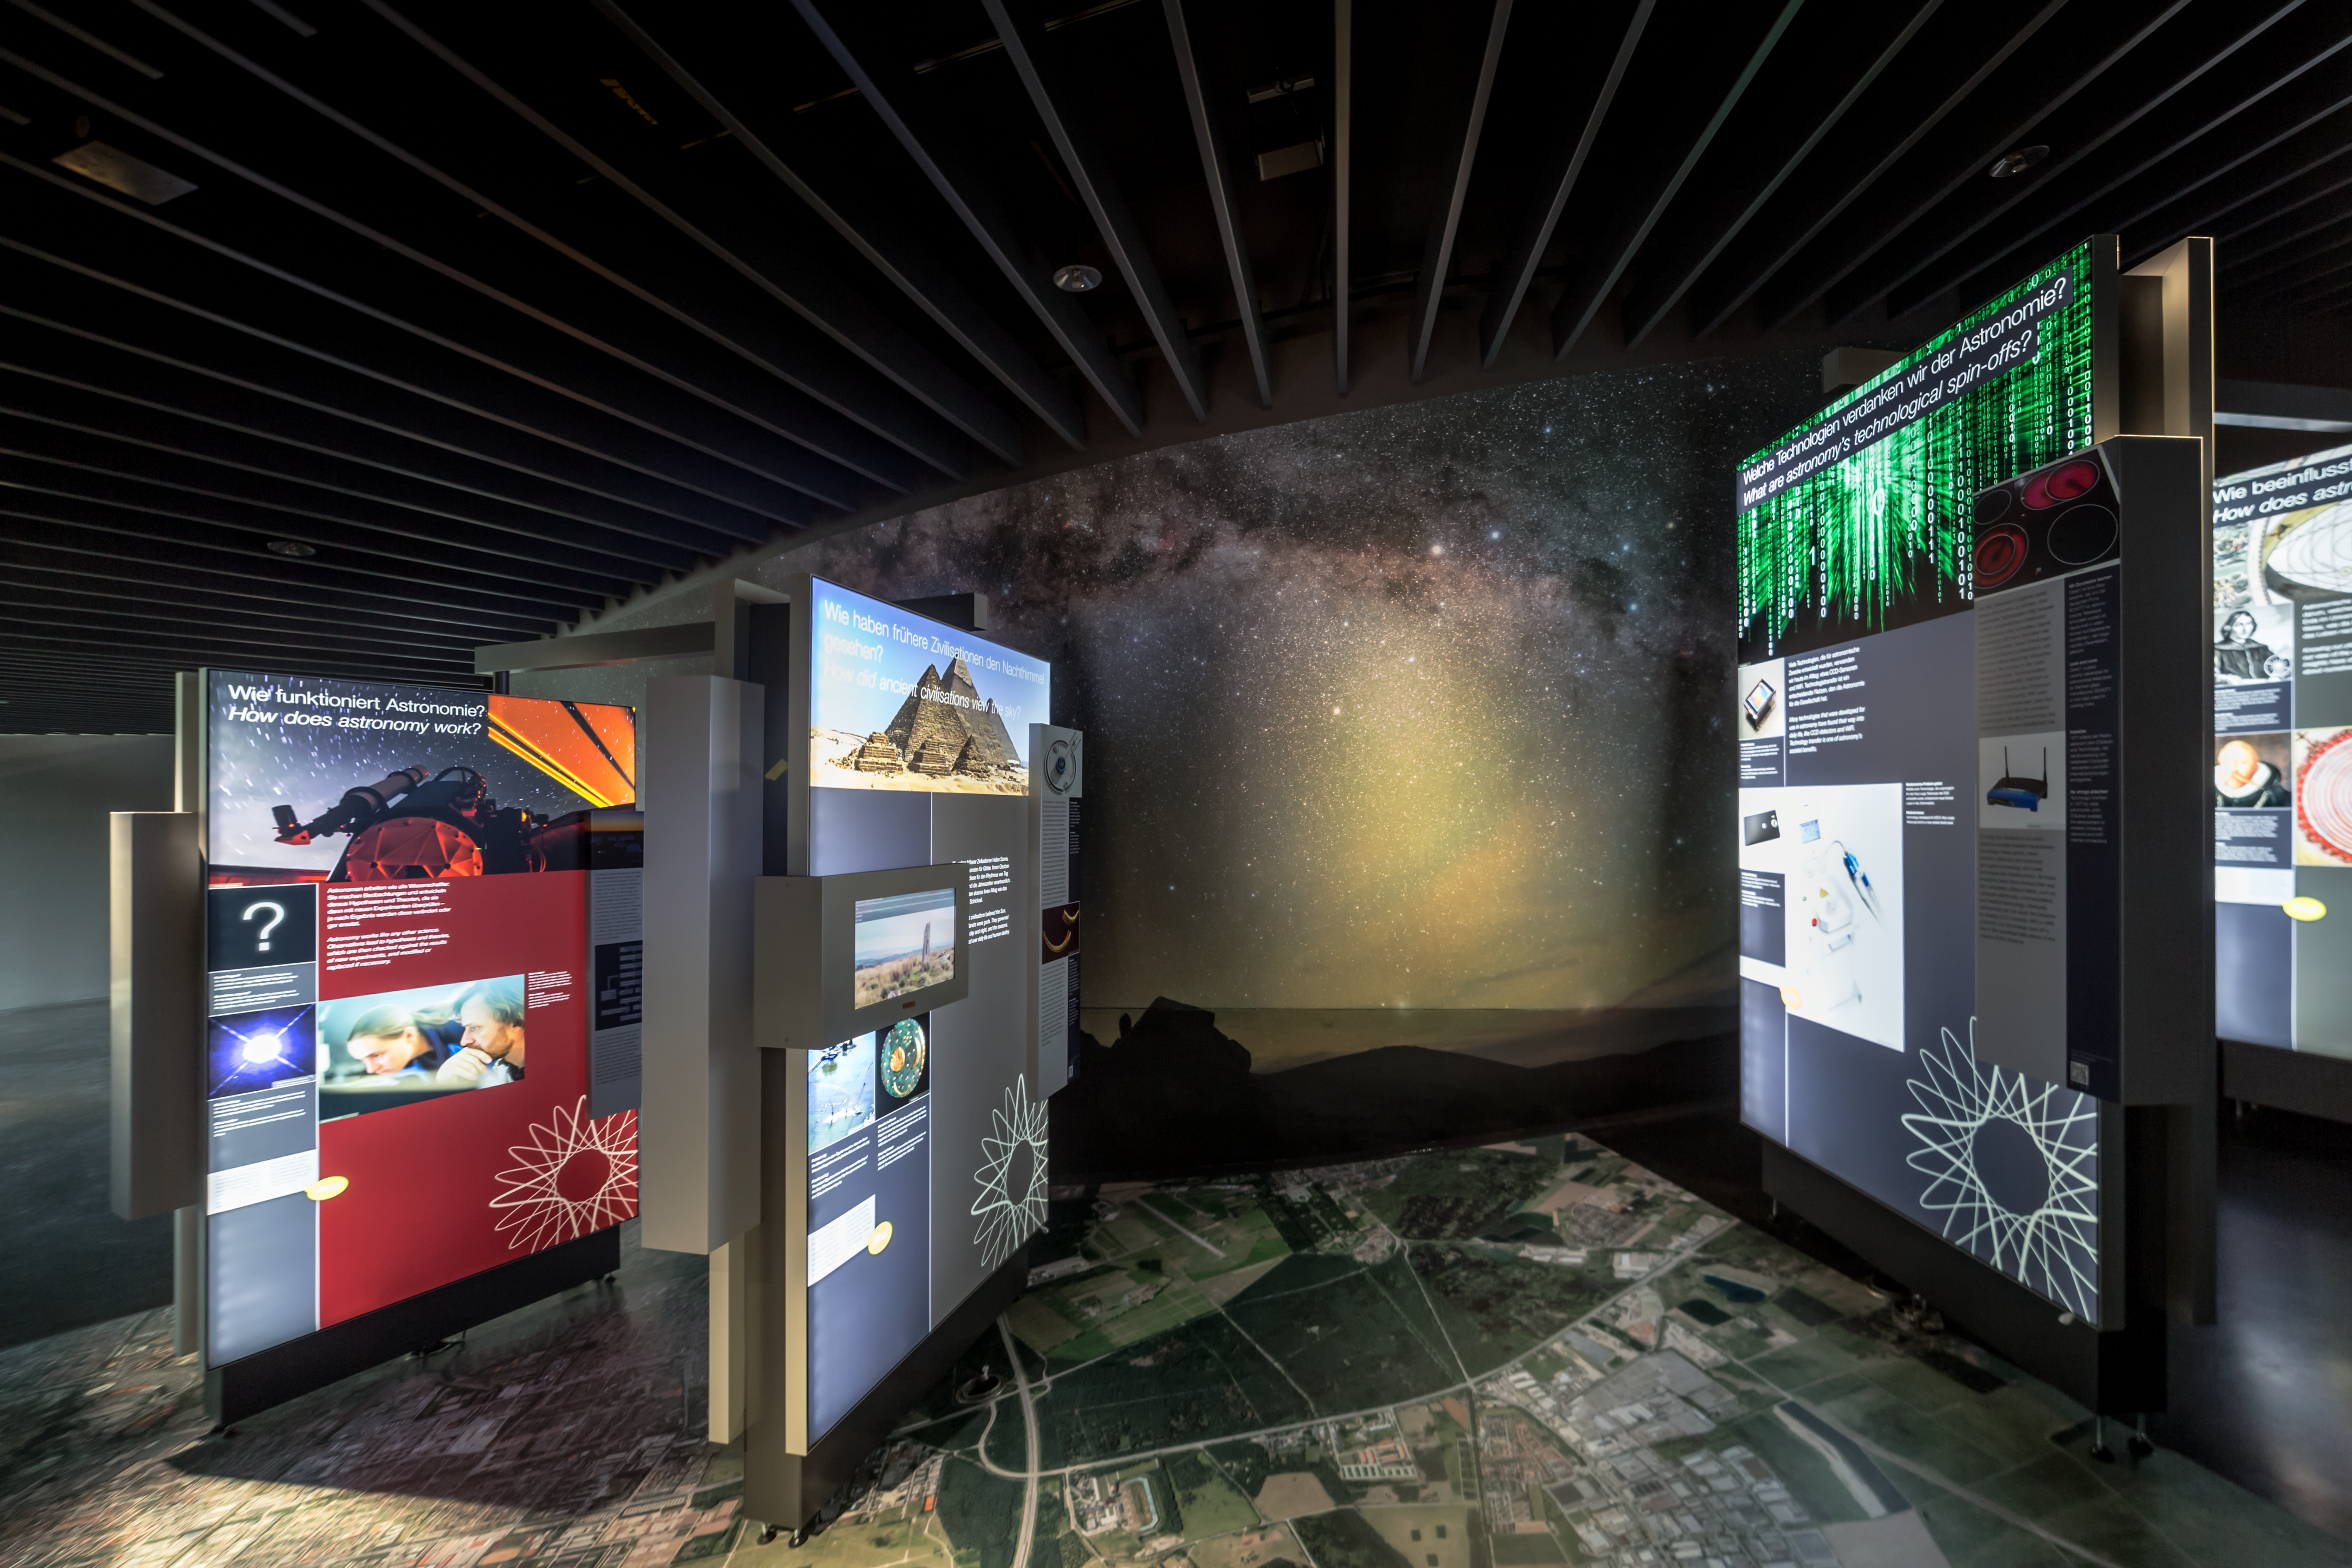

ESO Supernova exhibitions

The panels of the exhibition The Living Universe, on display in the ESO Supernova Planetarim & Visitor Centre, contain information on all topics of modern astronomy, ranging from planetary science to stars, to exoplanets to the most distant galaxies, including information on the different techniques used to study these objects.

Credit: ESO/P. Horálek